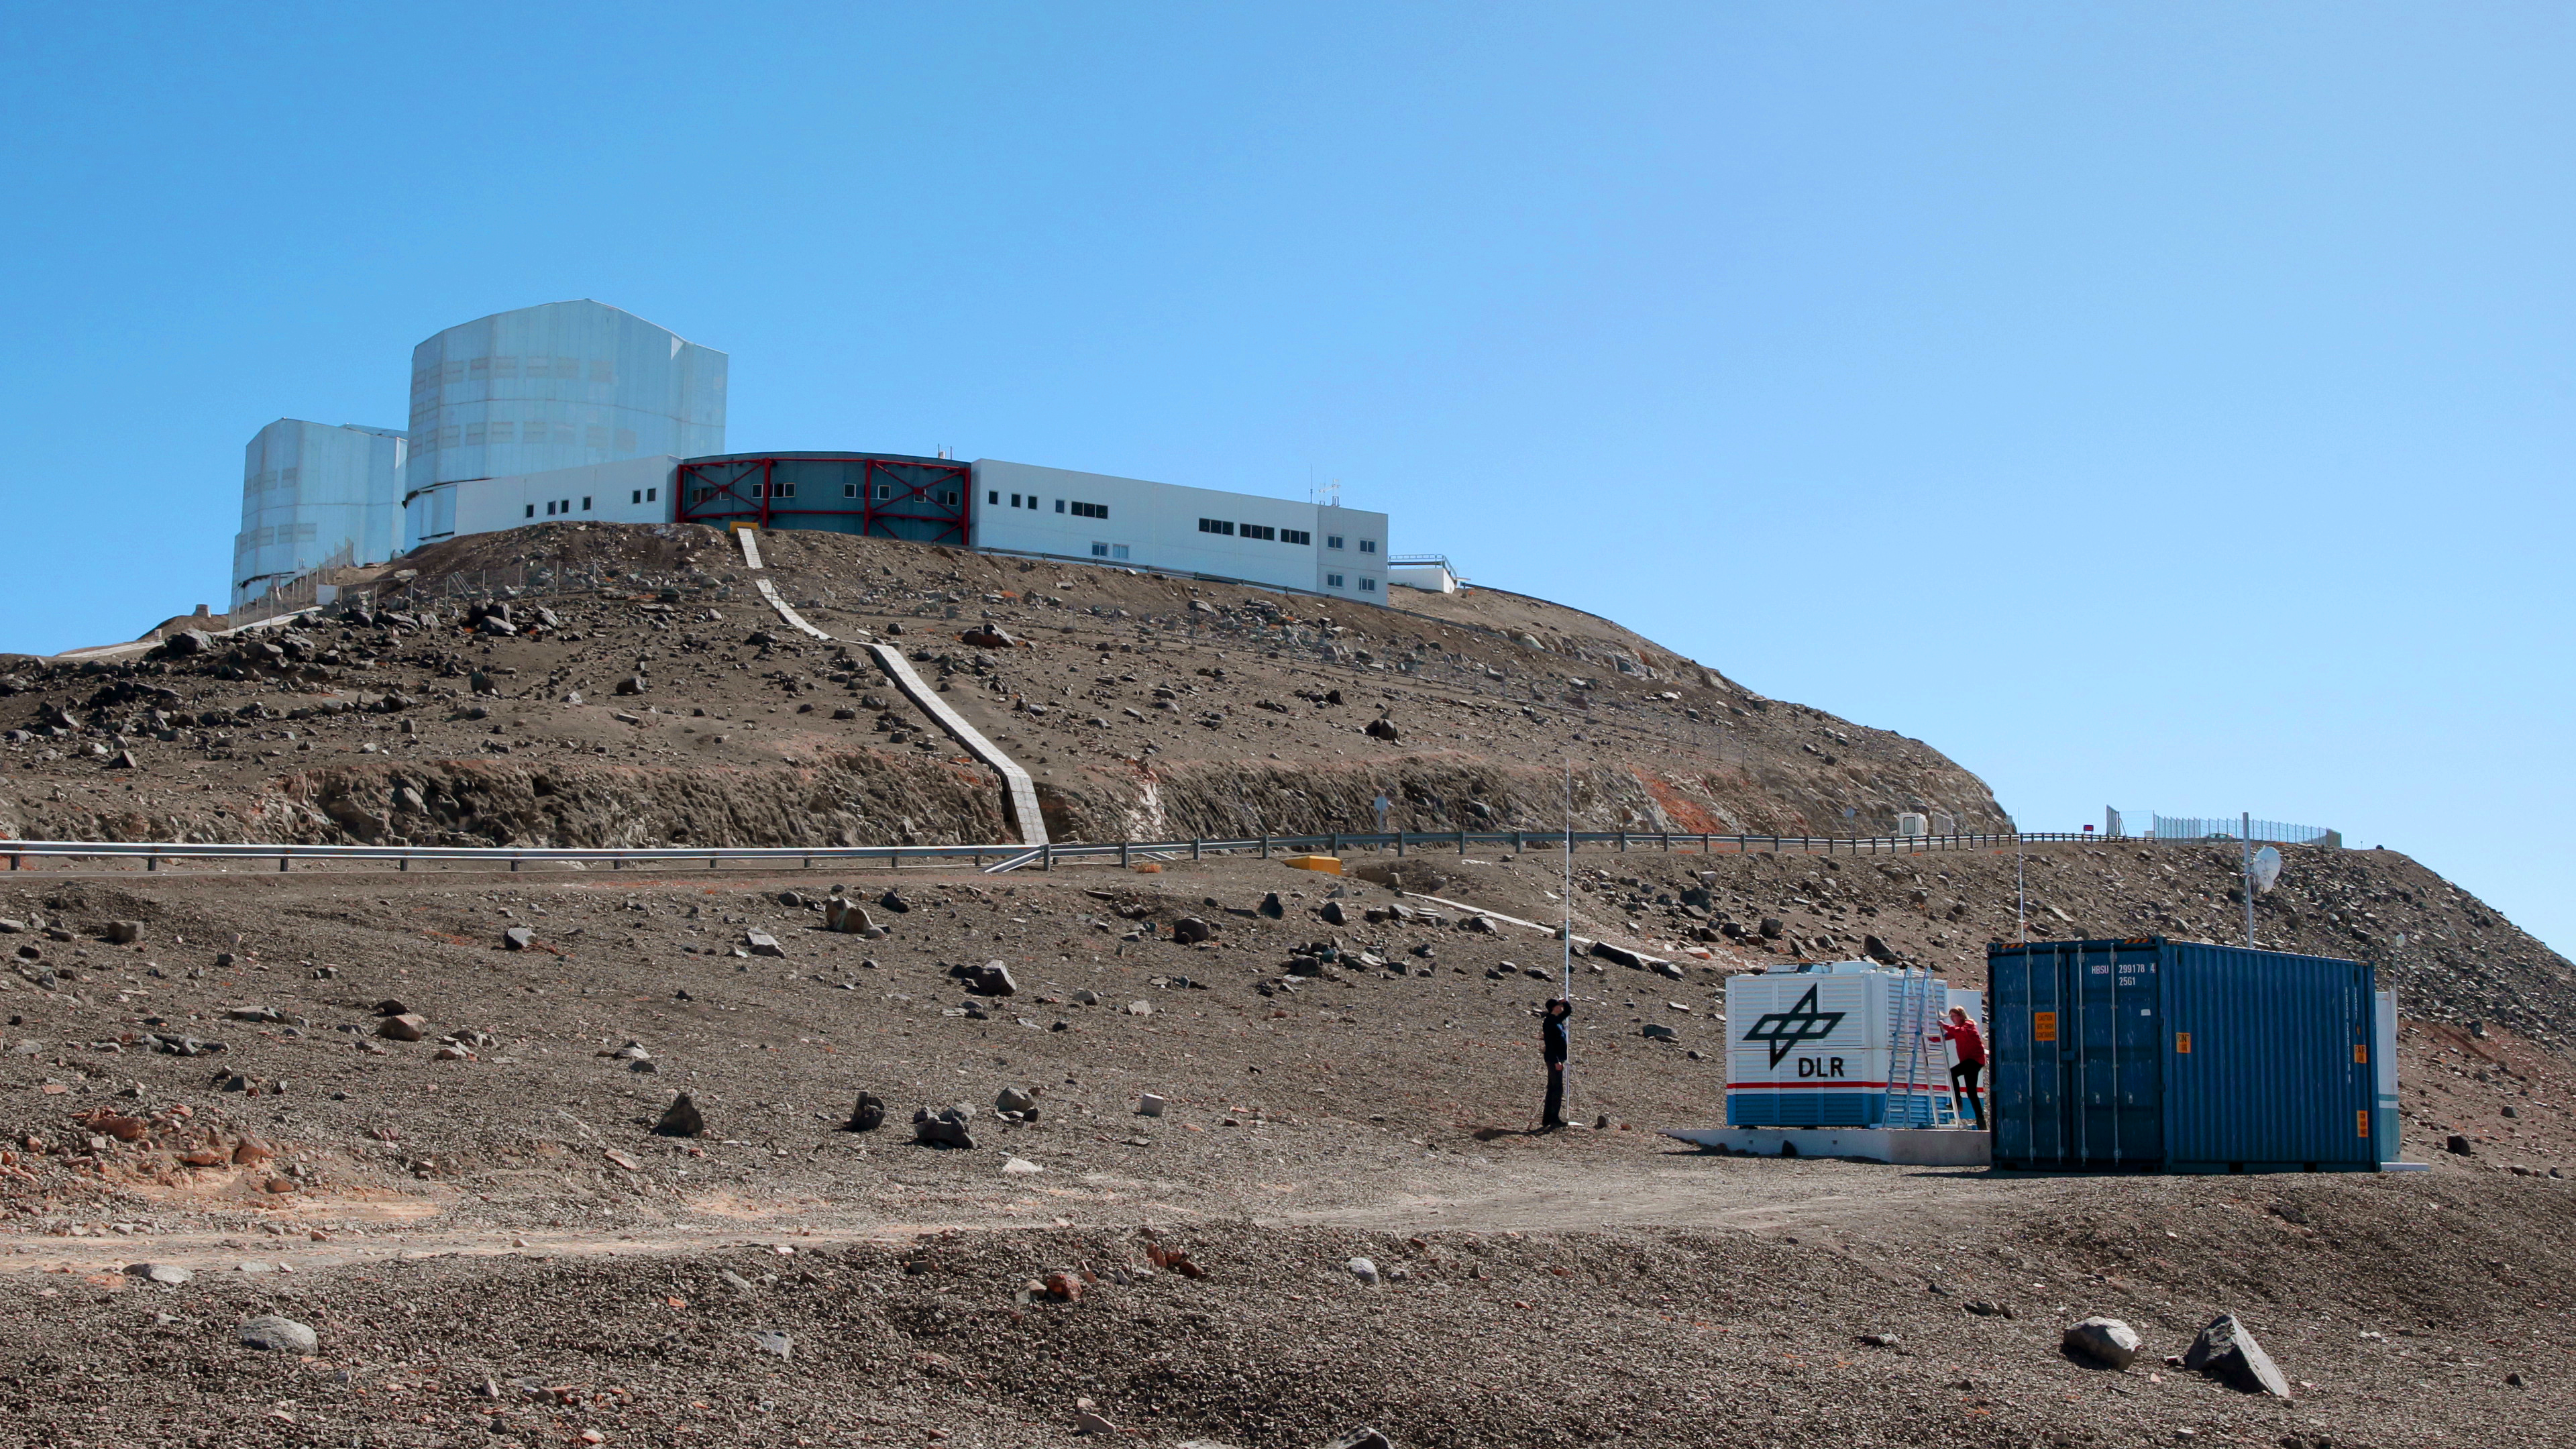

A view of the OASIS container on ESO’s Paranal Observatory

The container seen in the foreground of the picture holds all the equipment needed for the OASIS project, and sits only 500 metres from the site of ESO’s Very Large Telescope. As the newest addition to ESO’s Paranal Observatory in Chile, the OASIS project will be operated by the German Aerospace Centre (DLR) and aims to demonstrate that observations of airglow in the mid-atmosphere may be used as an early warning system for tsunamis.

Credit: ESO